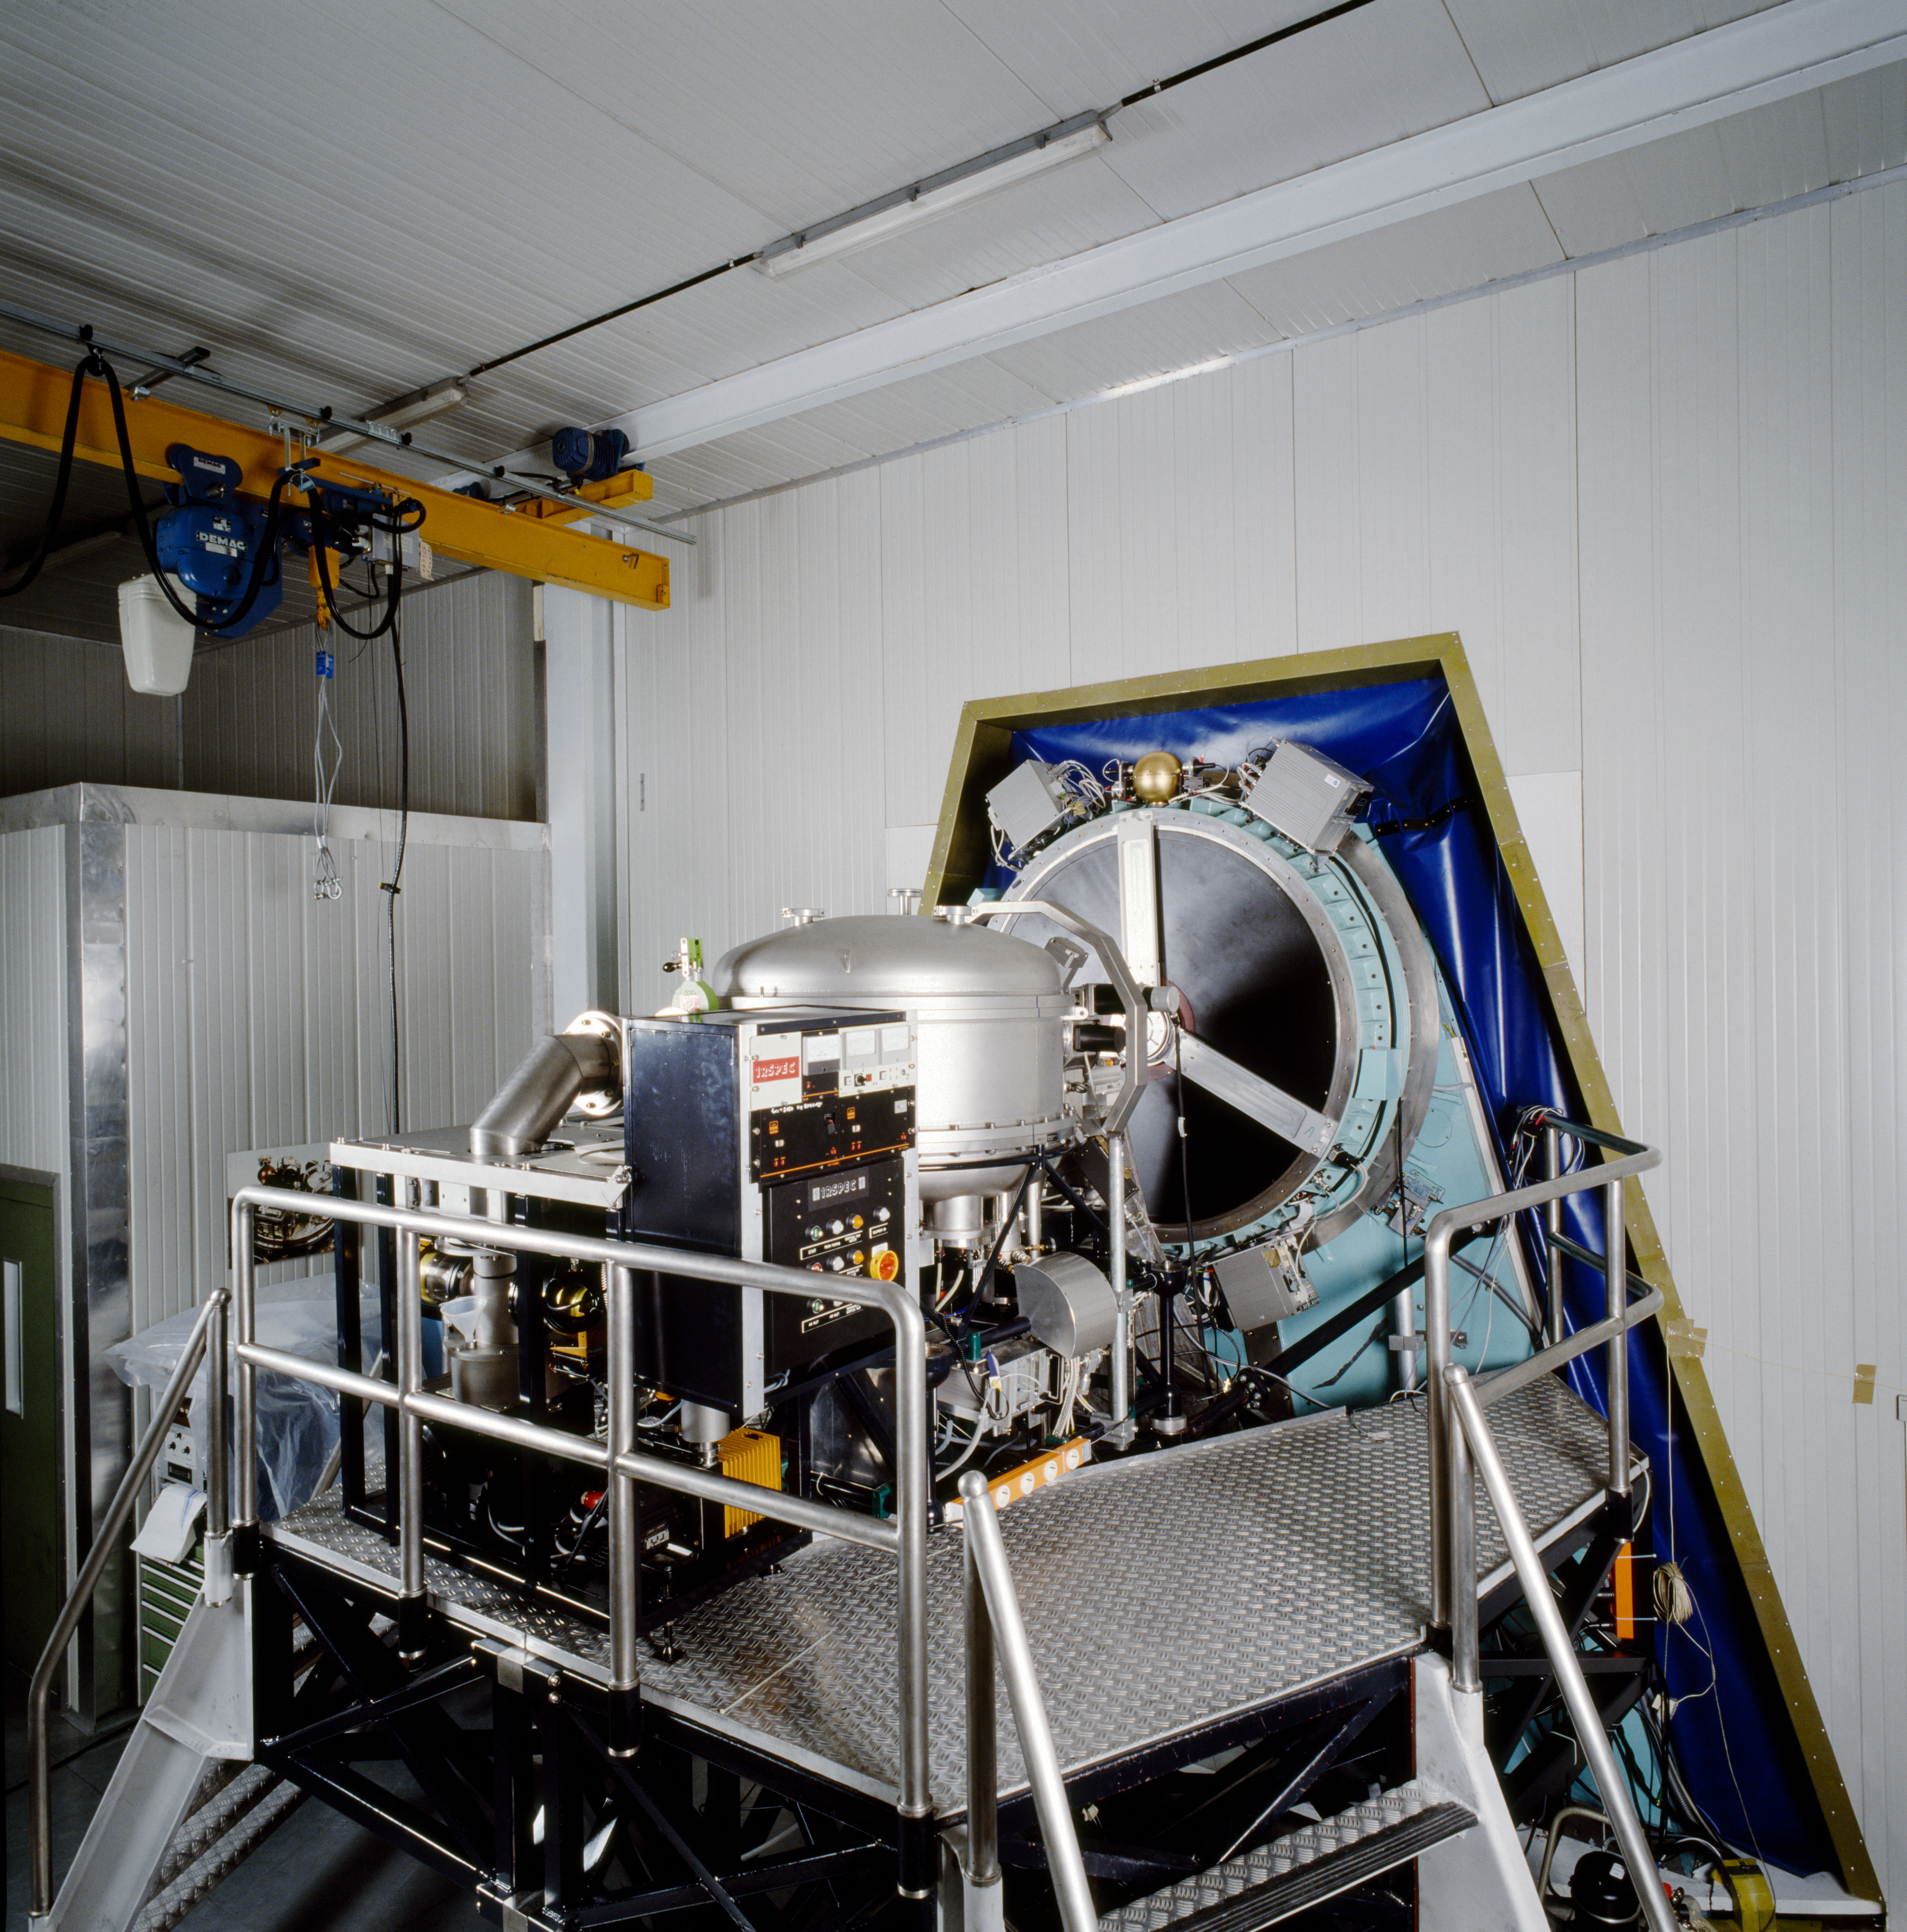

NTT IRSPEC instrument

The NTT IRSPEC instrument, which operates in the infrared.

Credit: ESO